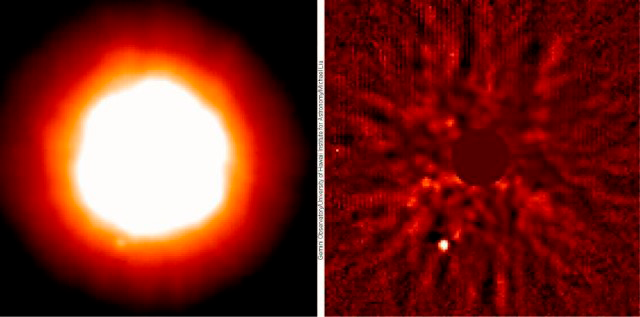

Brown Dwarf Around Sun-like Star (15 Sge)

The Gemini North Telescope using the University of Hawaii's Hokupa'a adaptive optics system found a very faint companion orbiting around 15 Sge (left). The same Gemini data have been processed to show the brown dwarf companion more clearly (right). The brown dwarf lies only 0.8 arc seconds from the primary. (The fainter ripples are artifacts of the image processing.) The brown dwarf is located at about the 7:00 position on these images. Gemini-North adaptive optics image of 15 Sge and its newly found companion (15 Sge B). The data was obtained in the near-infrared, at a wavelength of 2.2 microns. The image has been computer processed to subtract the light from the much brighter primary star in the vicinity of the companion.

Credit: International Gemini Observatory/University of Hawaii Institute for Astronomy/Michael Liu/NSF